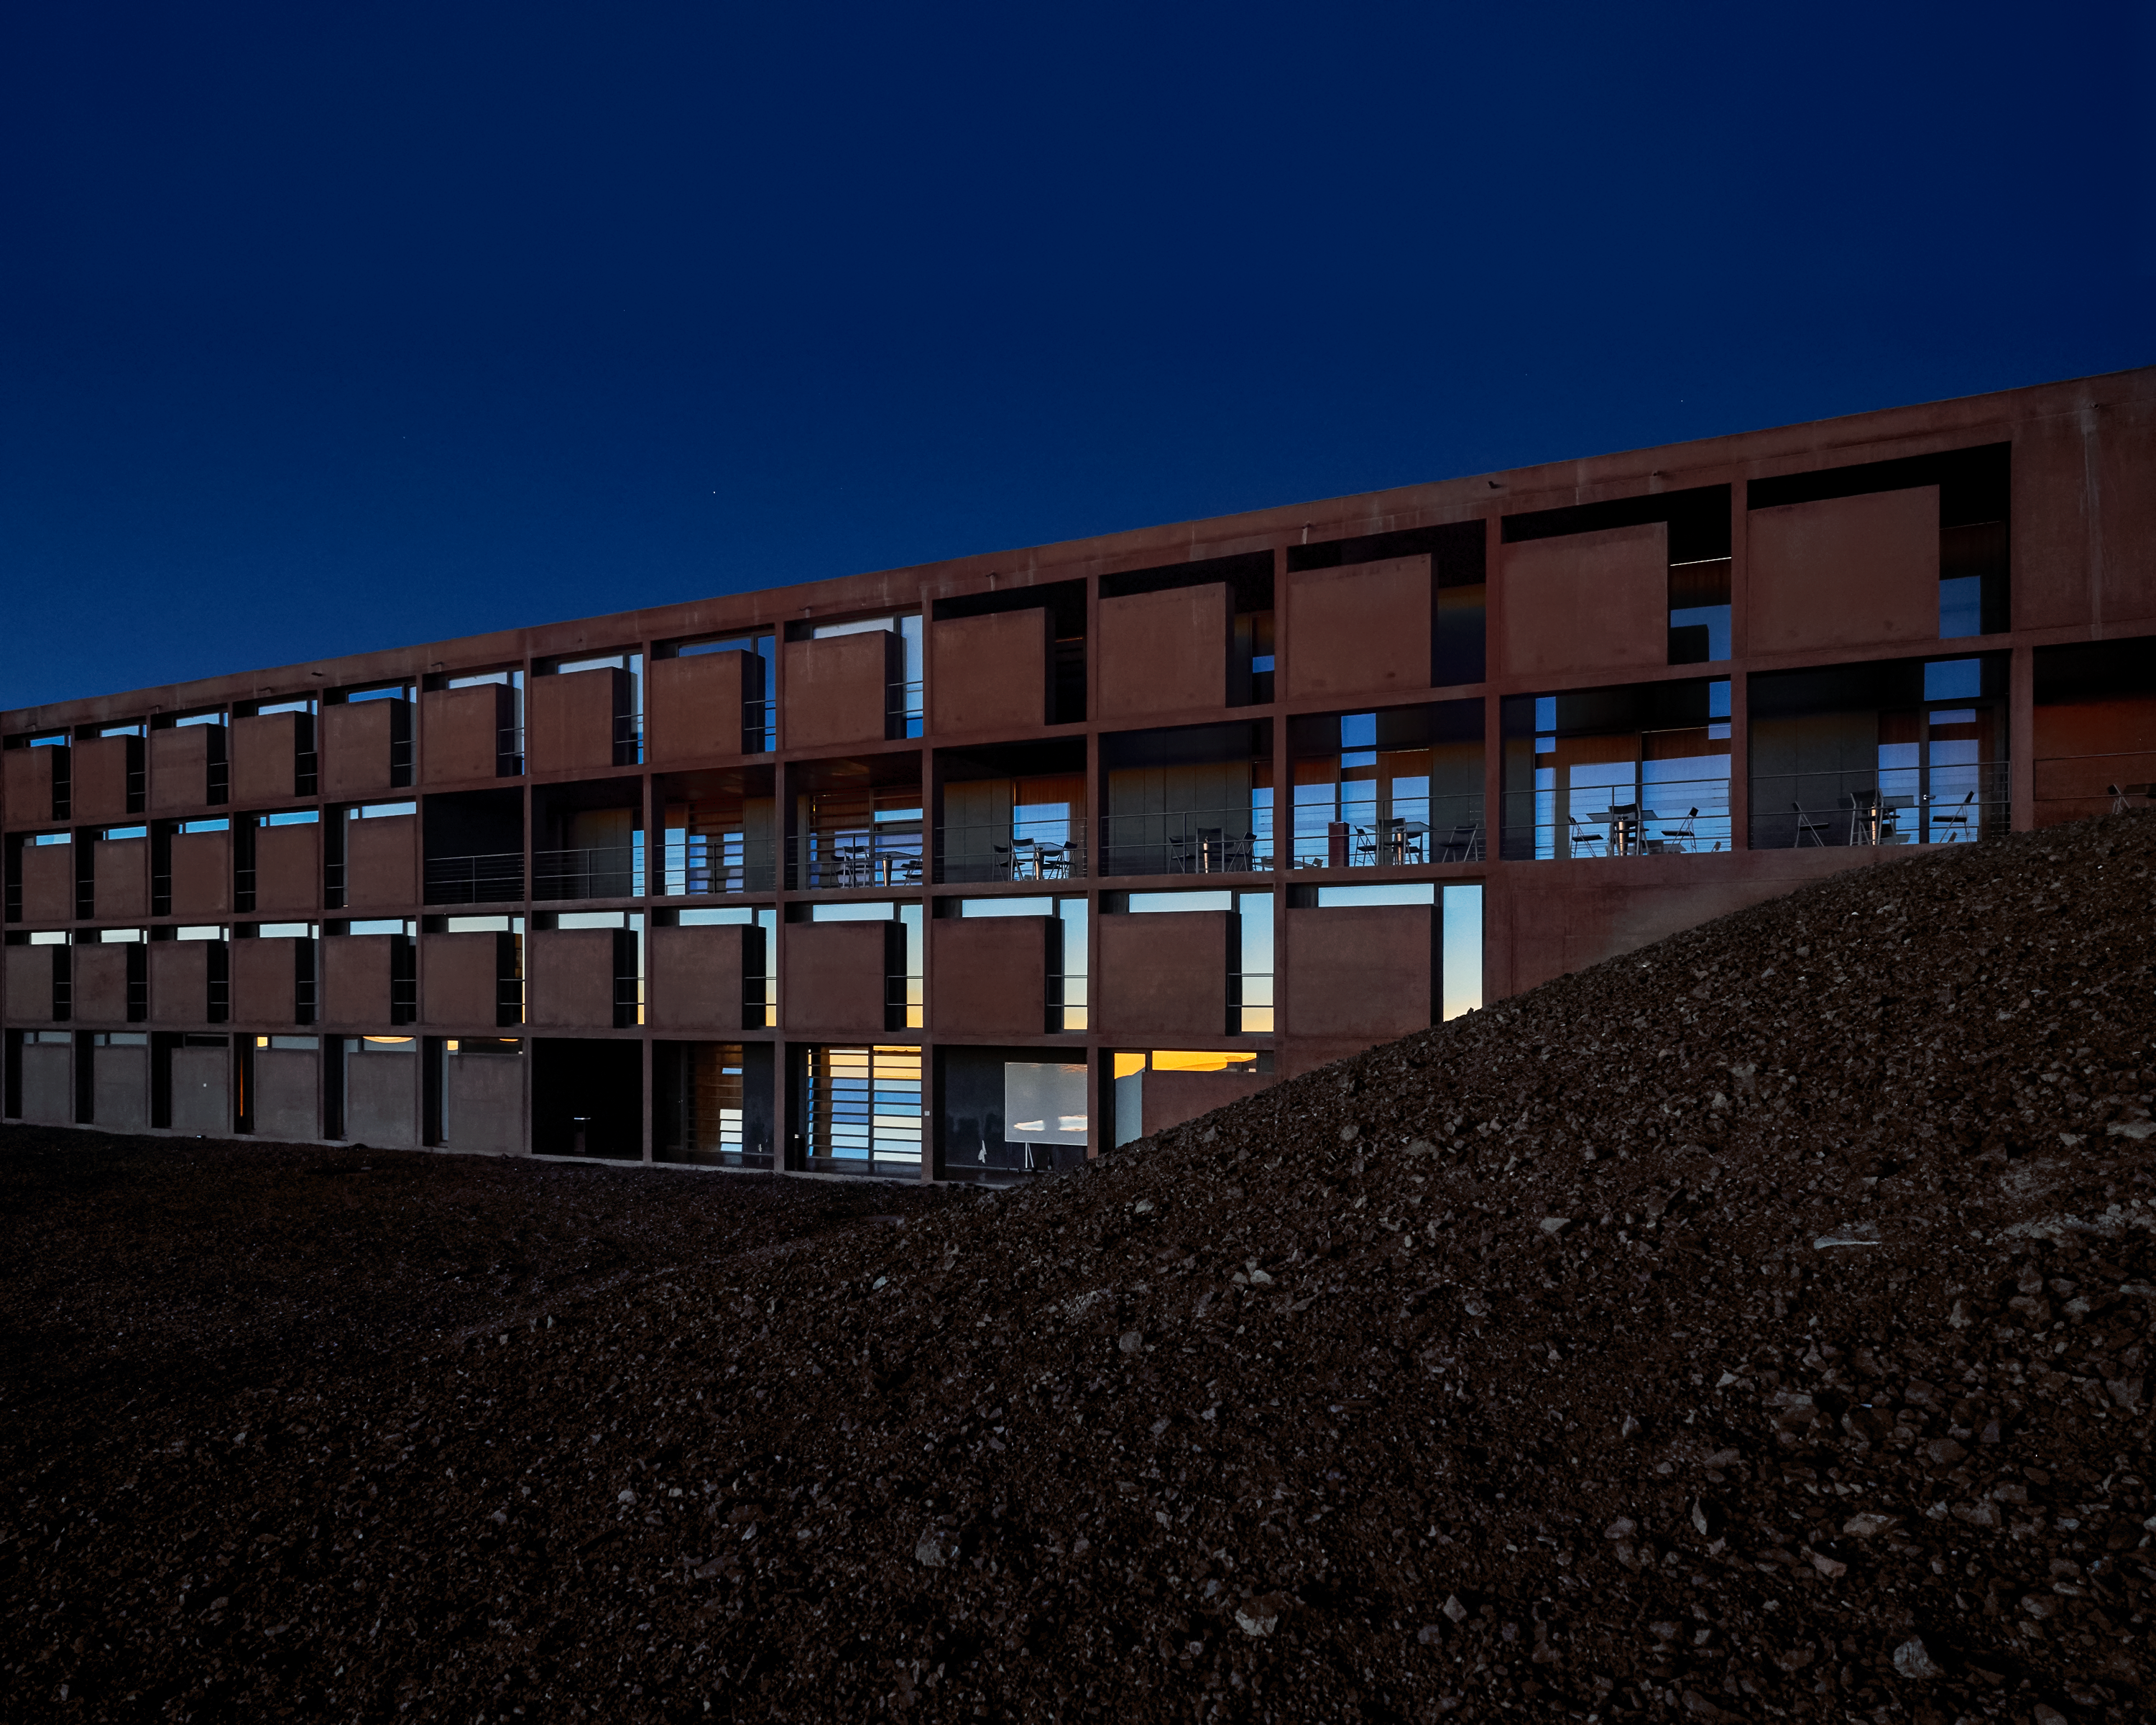

Astronomers' accommodation

Rooms at the Paranal Residencia in the Atacama Desert, where astronomers stay while taking observations with the instruments at ESO's Paranal Observatory.

Credit: Luxy Images/ESO